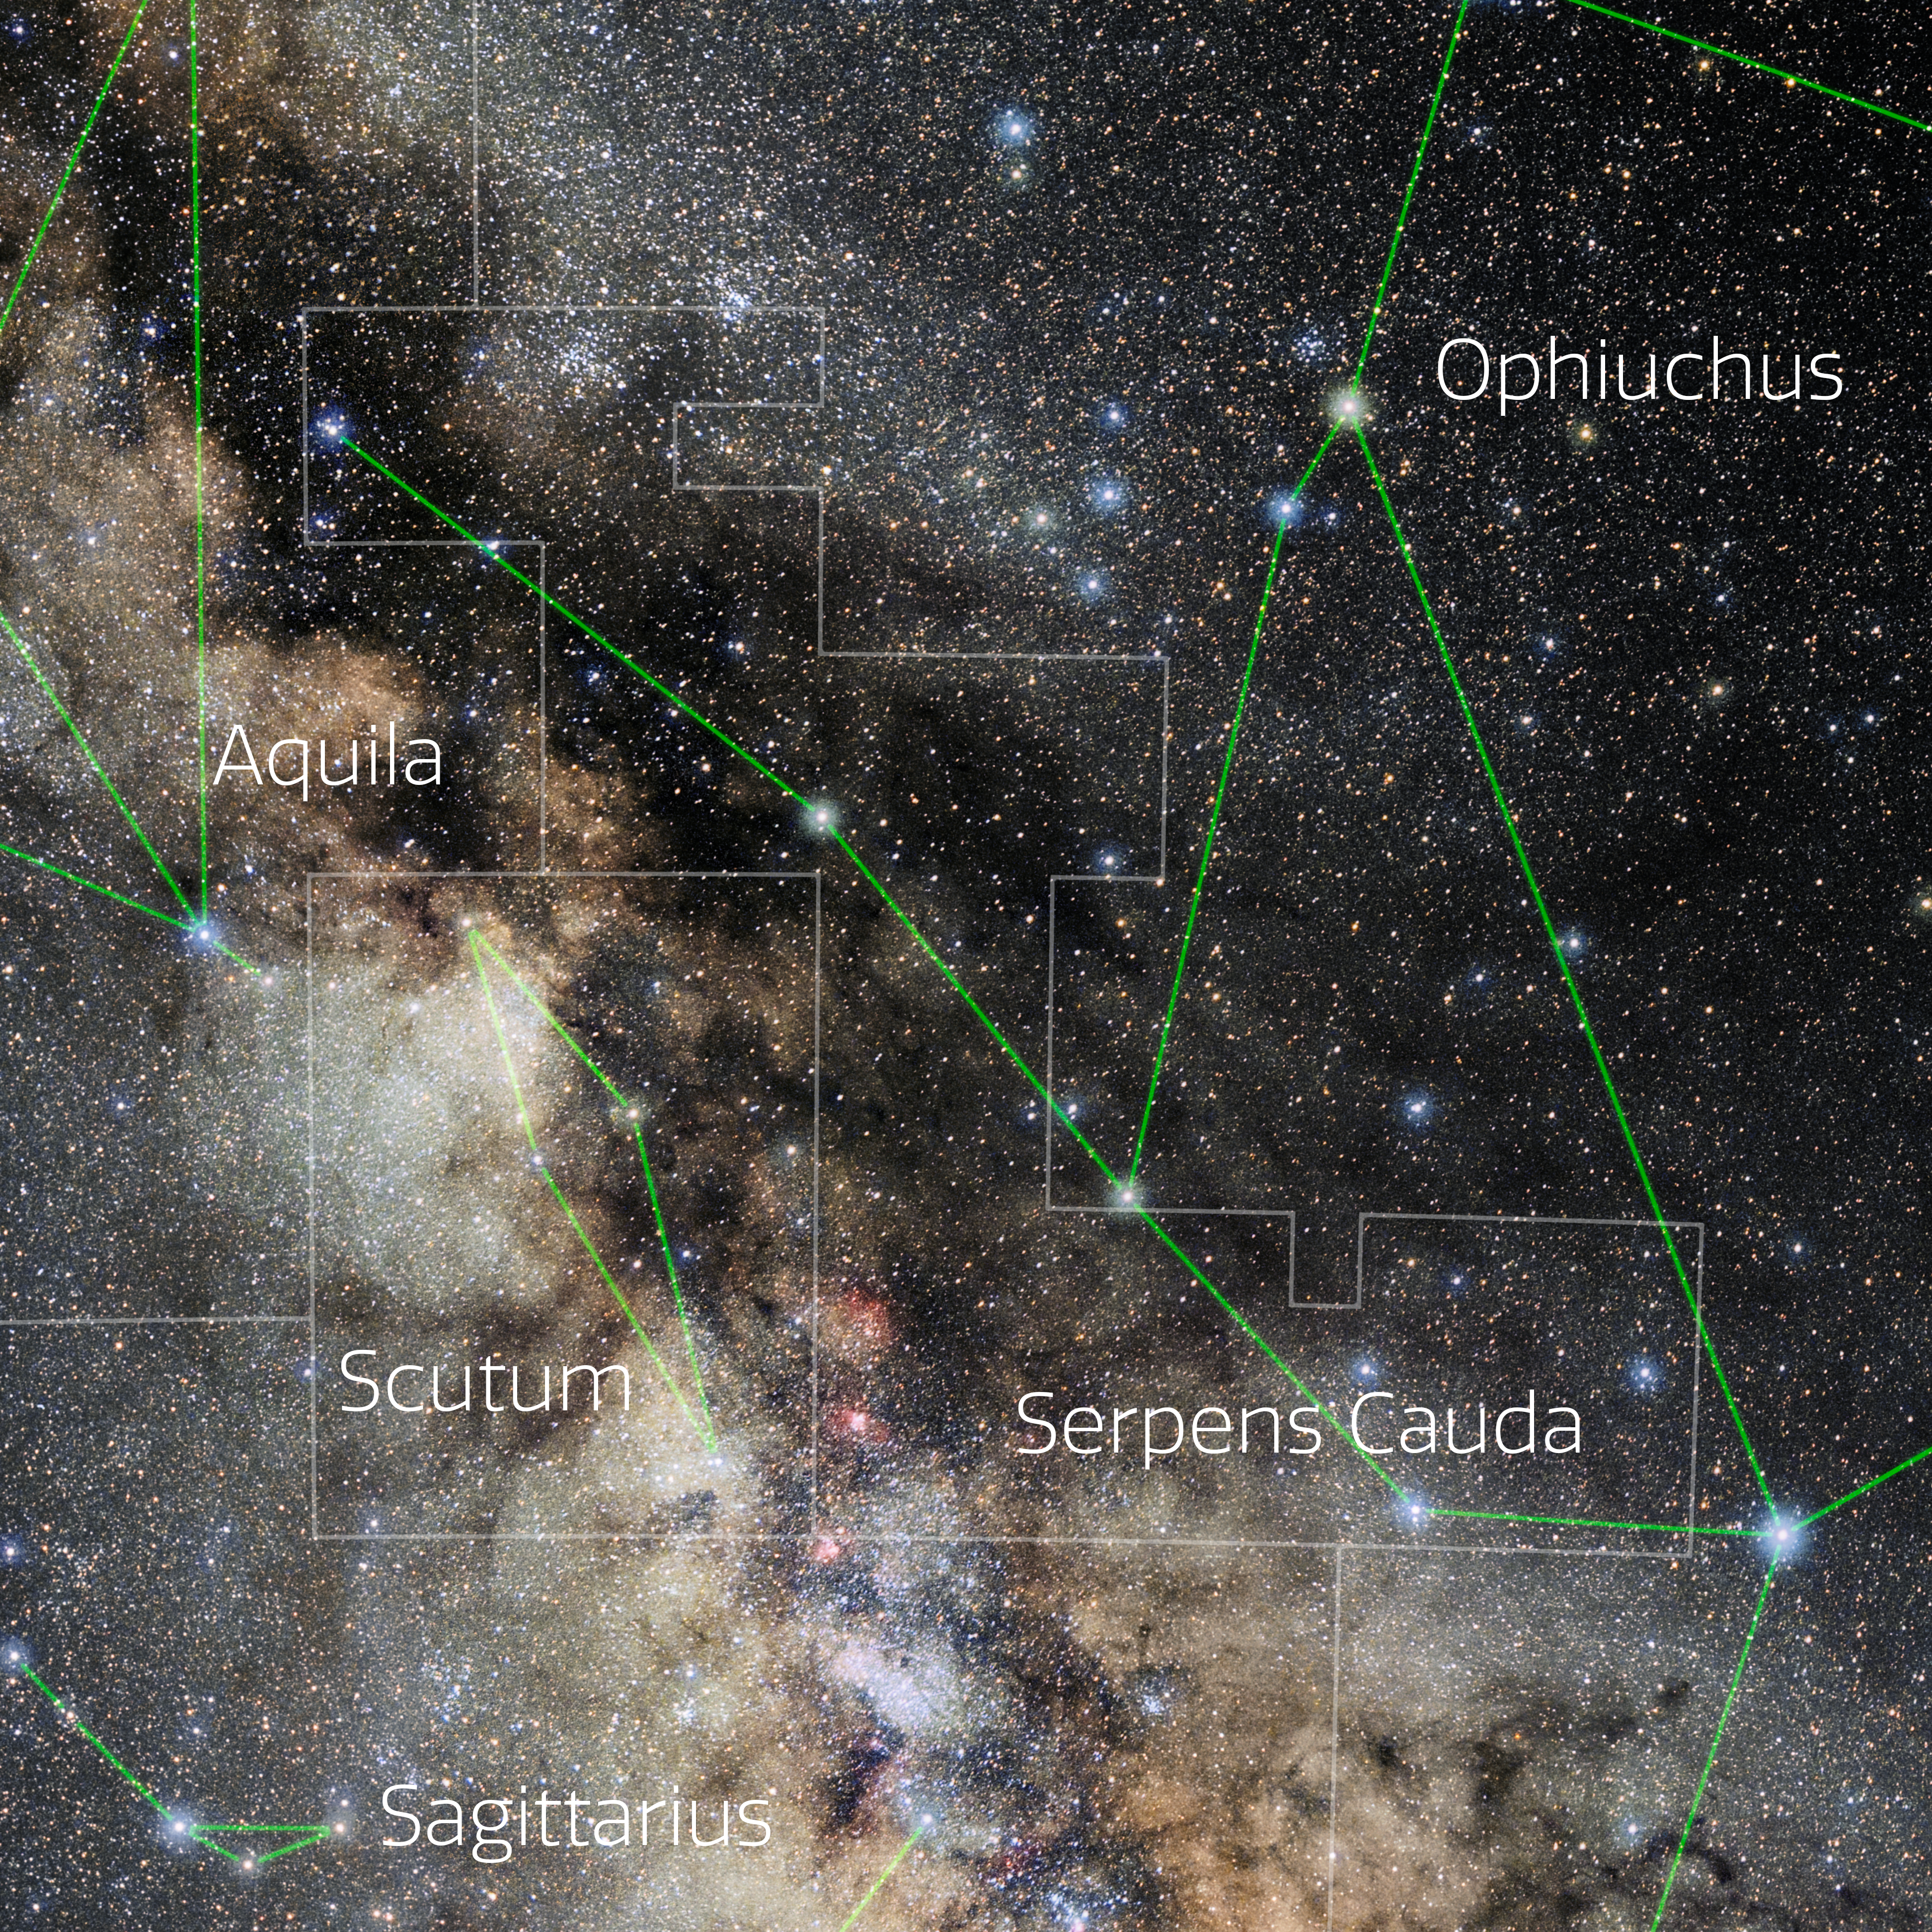

Serpens Cauda (Annotated)

Photo of the constellation Serpens Cauda with annotations from IAU and Sky & Telescope. Here is the non-annotated version.

Credit: E. Slawik/NOIRLab/NSF/AURA/M. Zamani